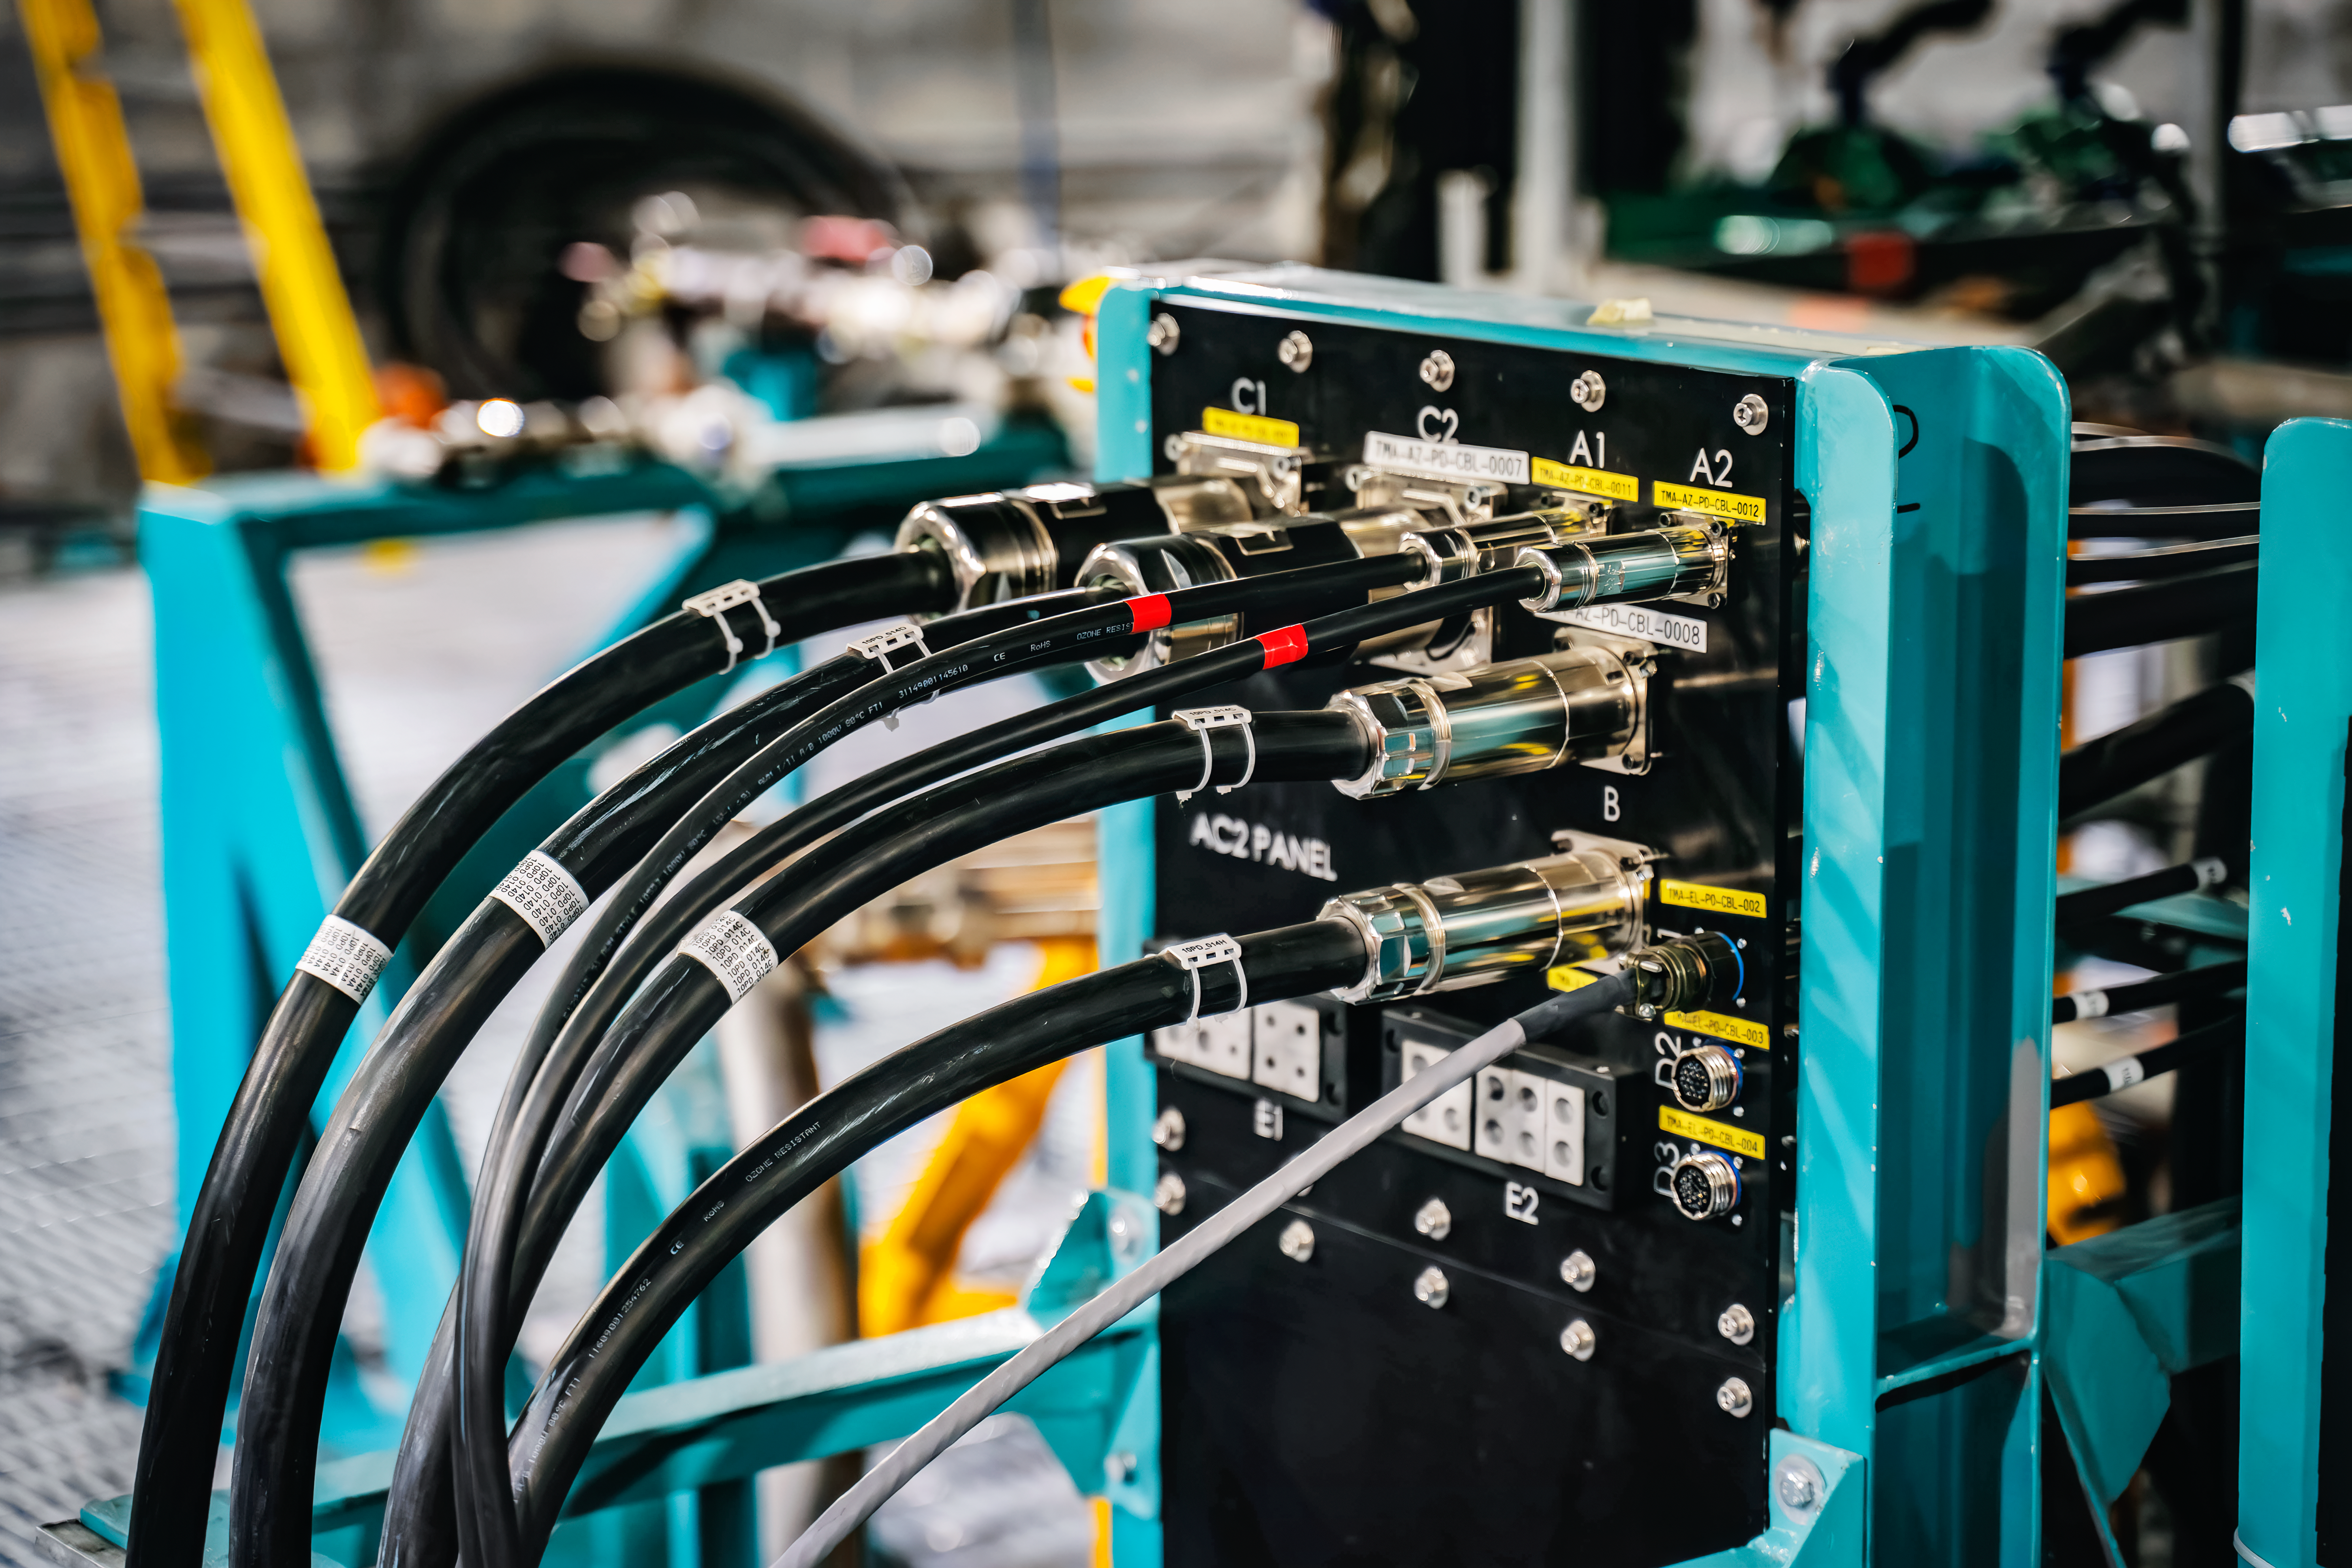

Rubin Observatory Summit Site

Members of the Vera C. Rubin Observatory team at work on the summit in October 2023.

Credit: RubinObs/NOIRLab/SLAC/NSF/DOE/AURA/A. Pizarro D.